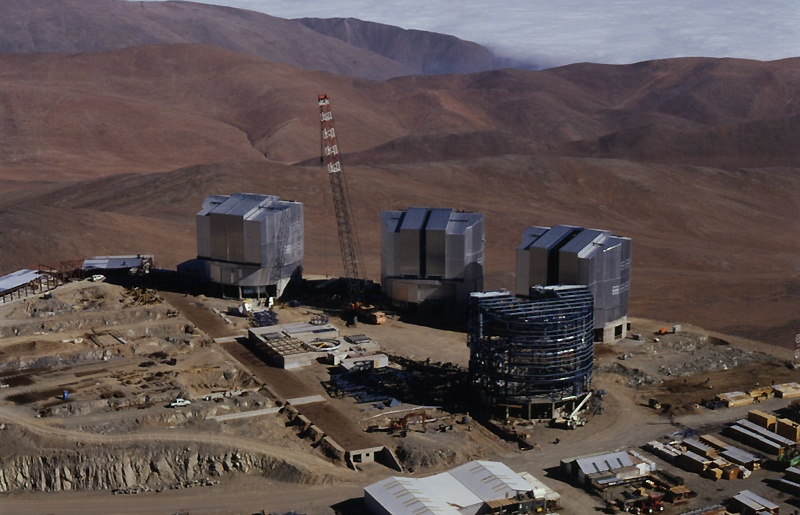

Close-up of the Paranal platform

Close-up aerial view of the platform at the top of Paranal as seen from the east.

Credit: ESO